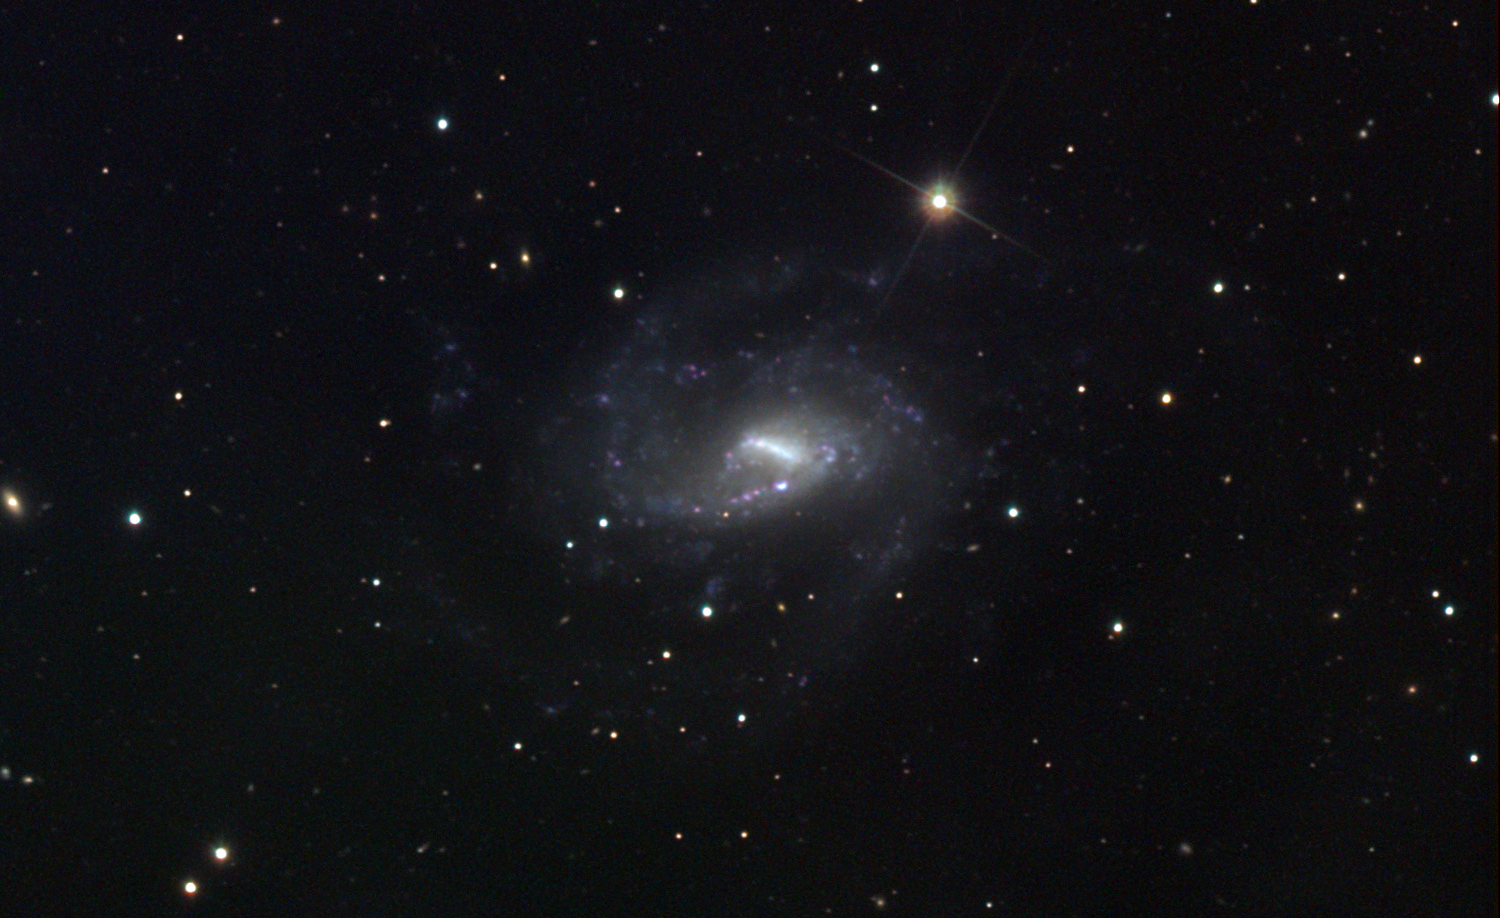

NGC 6140

This spiral galaxy is located in the constellation Draco.

This image was taken as part of Advanced Observing Program (AOP) program at Kitt Peak Visitor Center during 2014.

Credit: KPNO/NOIRLab/NSF/AURA/Tom Doughtery and Jack Harvey/Adam Block